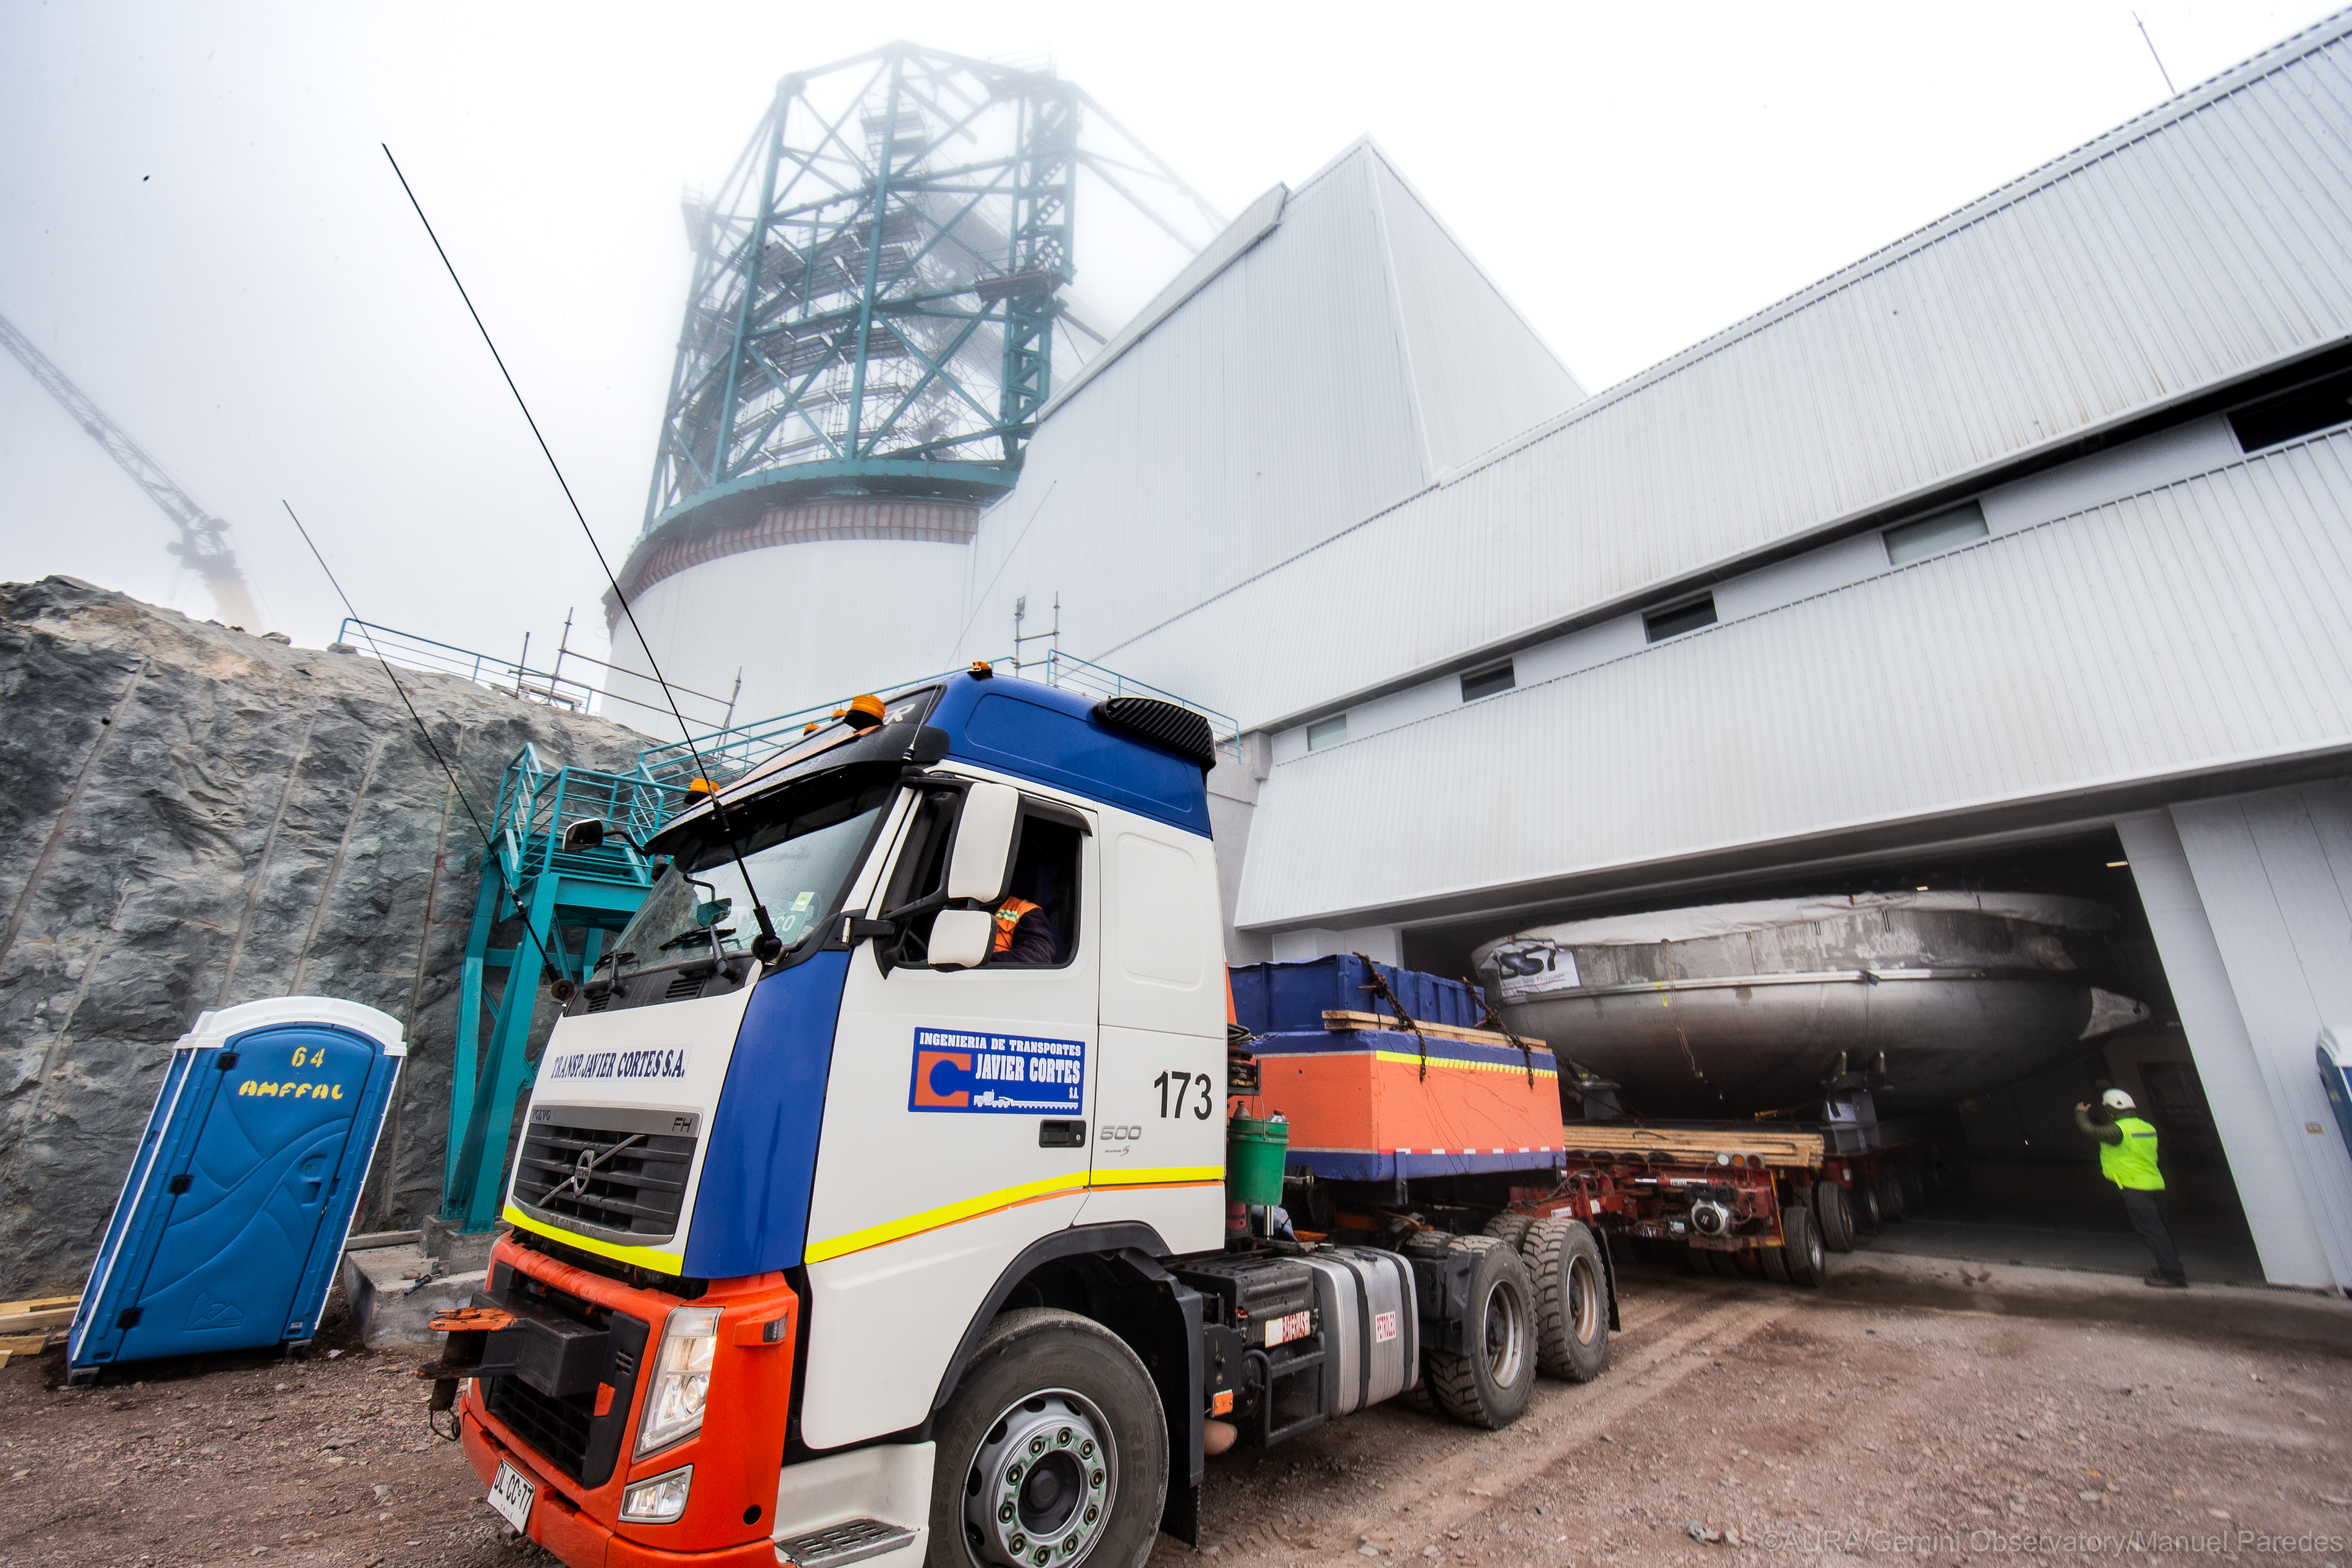

LSST Coating Chamber Arrival

November 11, 2018 - The Coating Chamber for the Large Synoptic Survey Telescope (LSST) arrived on the summit of Cerro Pachón, safely completing a 15 week journey from Deggendorf, Germany, where it was constructed. The 128-ton Coating Chamber is the largest single piece of equipment to arrive at the LSST observatory site to date, and will soon be joined by the Telescope Mount Assembly (TMA), from Spain, and the 8.4-meter Primary/Tertiary (M1M3) Mirror, from the United States, which are expected to arrive in 2019.

Credit: Manuel Paredes/AURA/International Gemini Observatory/NOIRLab/NSF